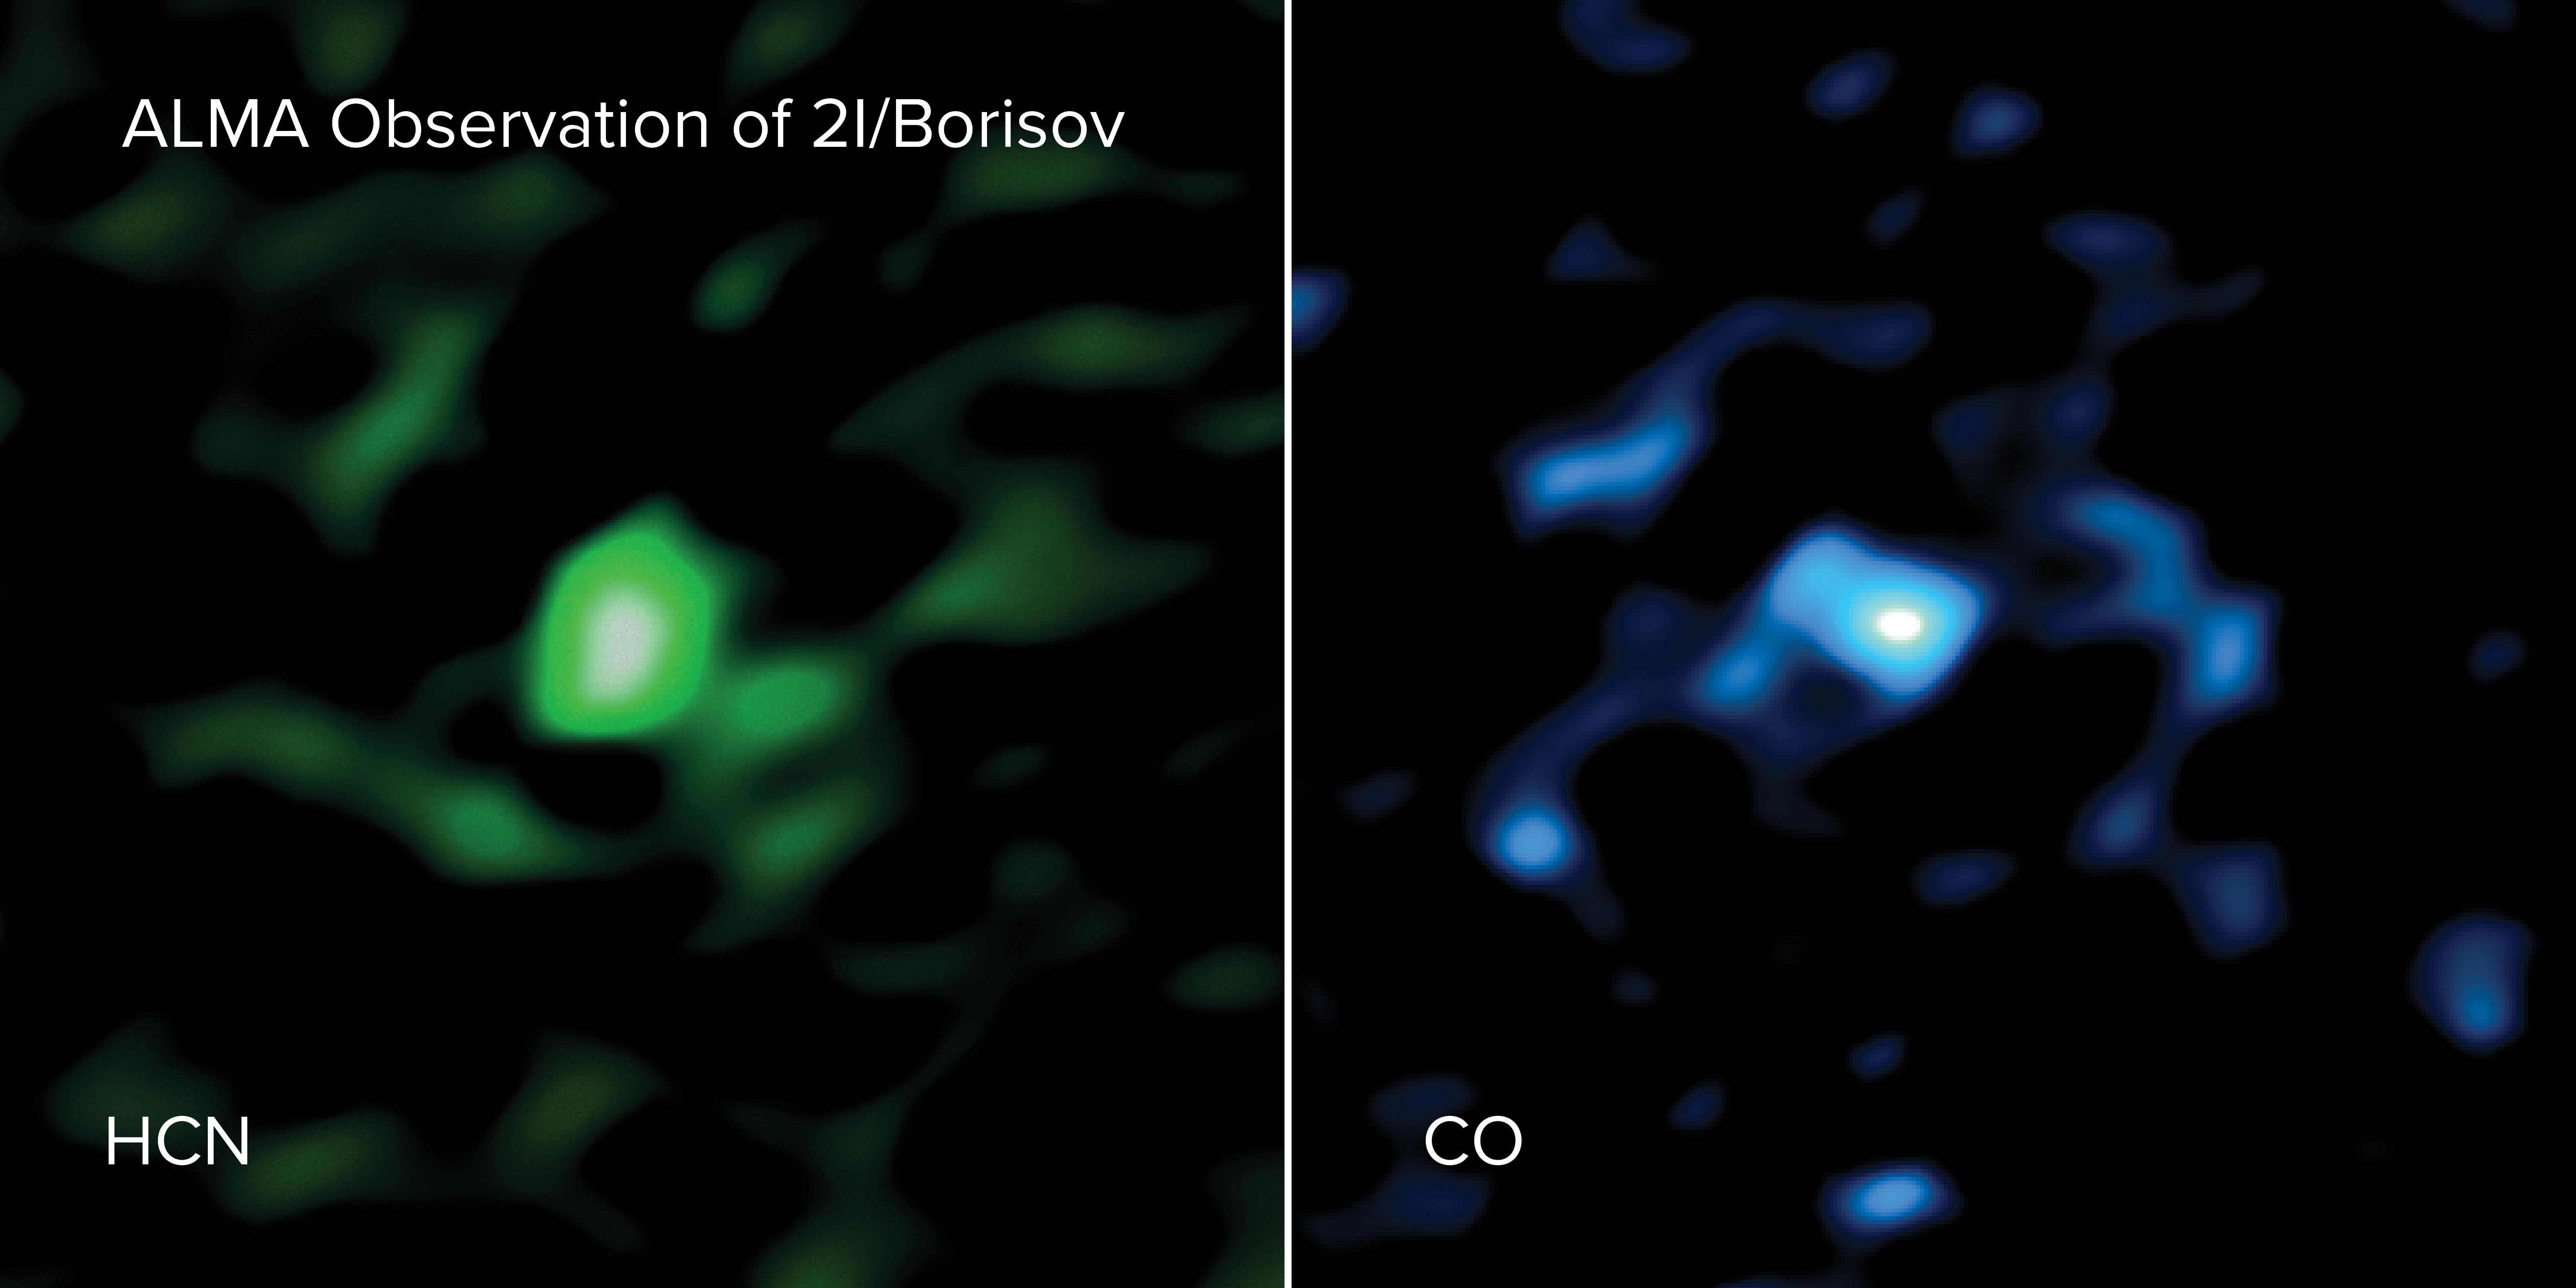

Large amount of CO gas

ALMA observed hydrogen cyanide gas (HCN, left) and carbon monoxide gas (CO, right) coming out of interstellar comet 2I/Borisov. The ALMA images show that the comet contains an unusually large amount of CO gas. ALMA is the first telescope to measure the gases originating directly from the nucleus of an object that travelled to us from another planetary system.

Credit: ALMA (ESO/NAOJ/NRAO), M. Cordiner & S. Milam; NRAO/AUI/NSF, S. Dagnello